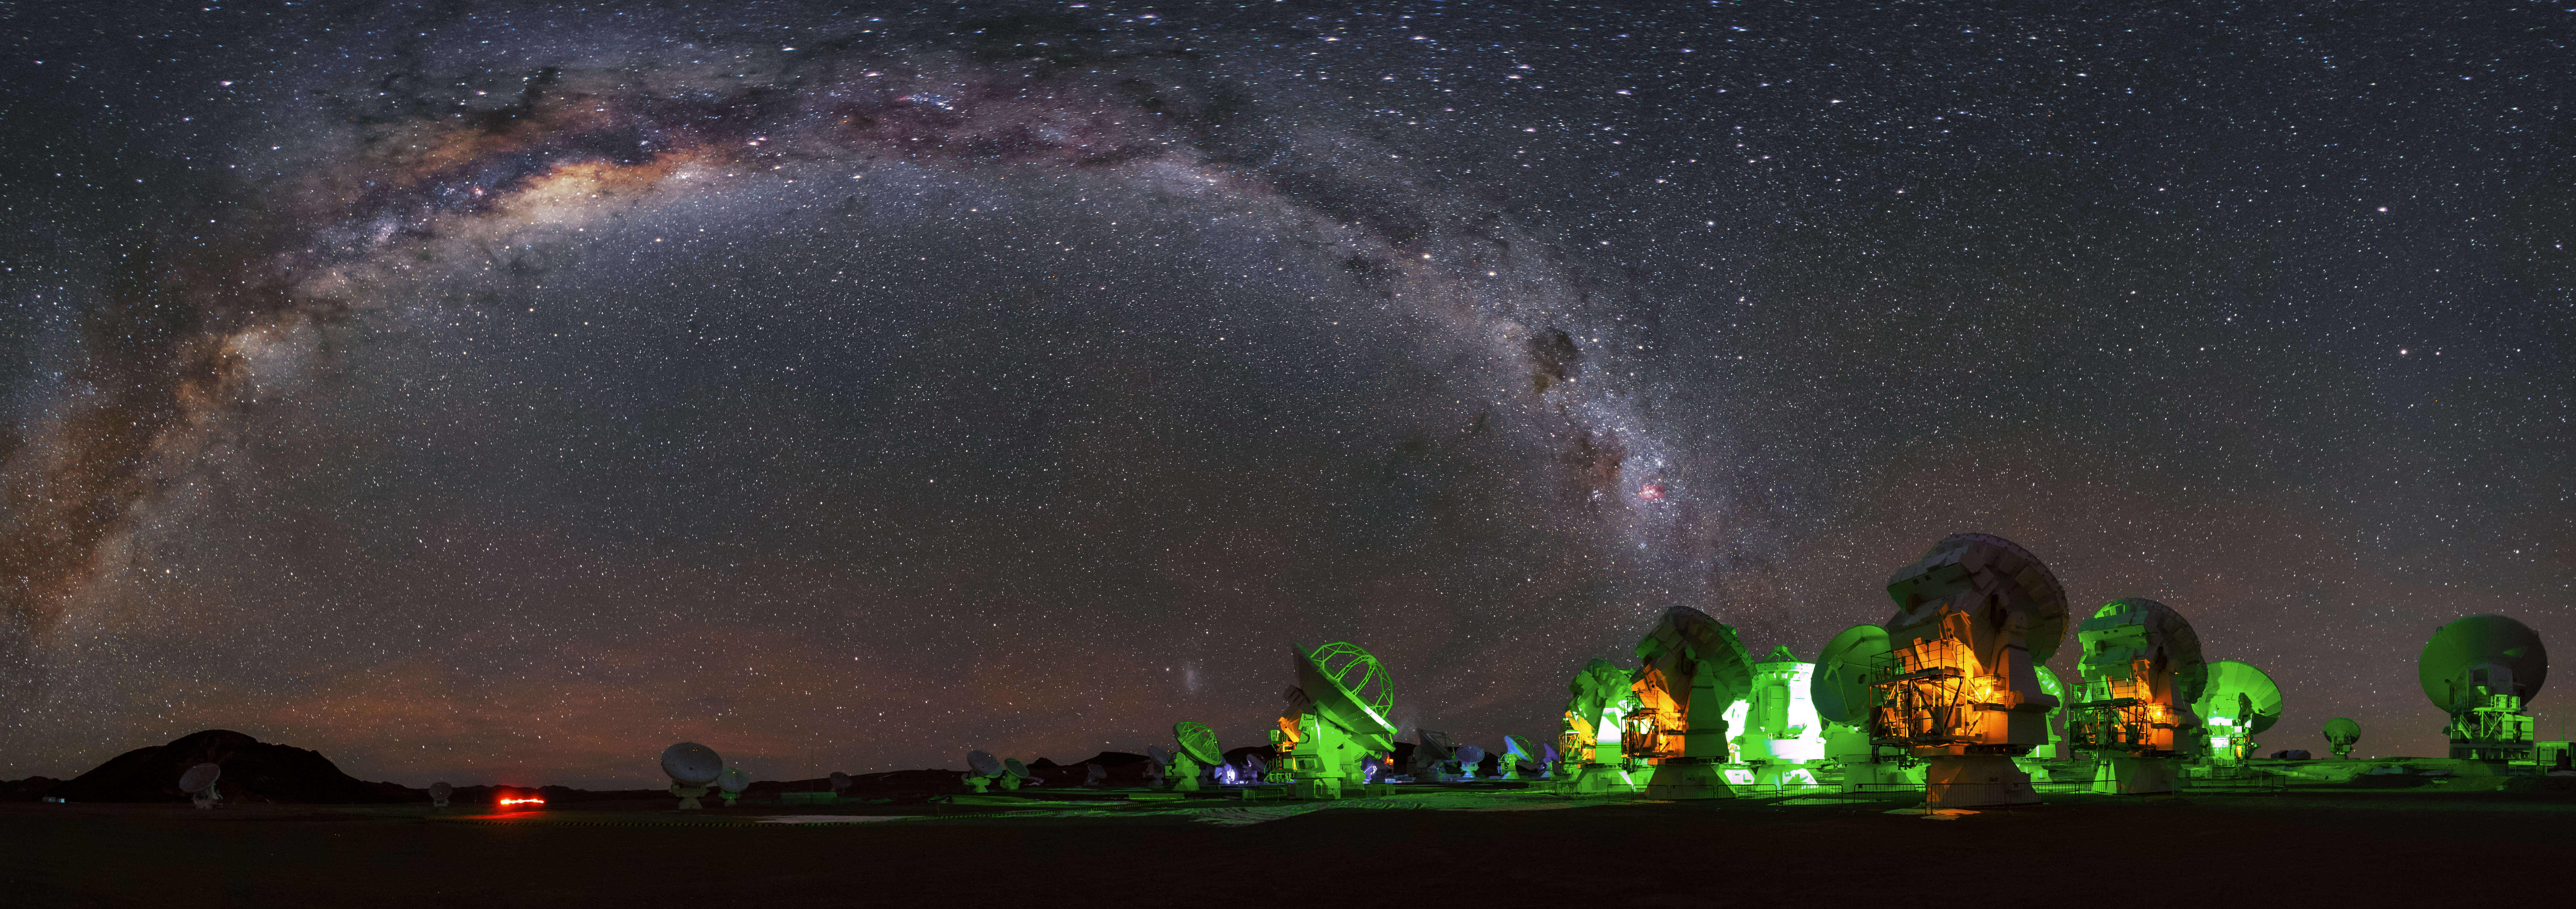

Galactic arc

In this panorama image, like a gigantic arc, the Milky Way spans above the dishes of ALMA at the Chajnantor plateau.

Credit: A. Duro (ESO)